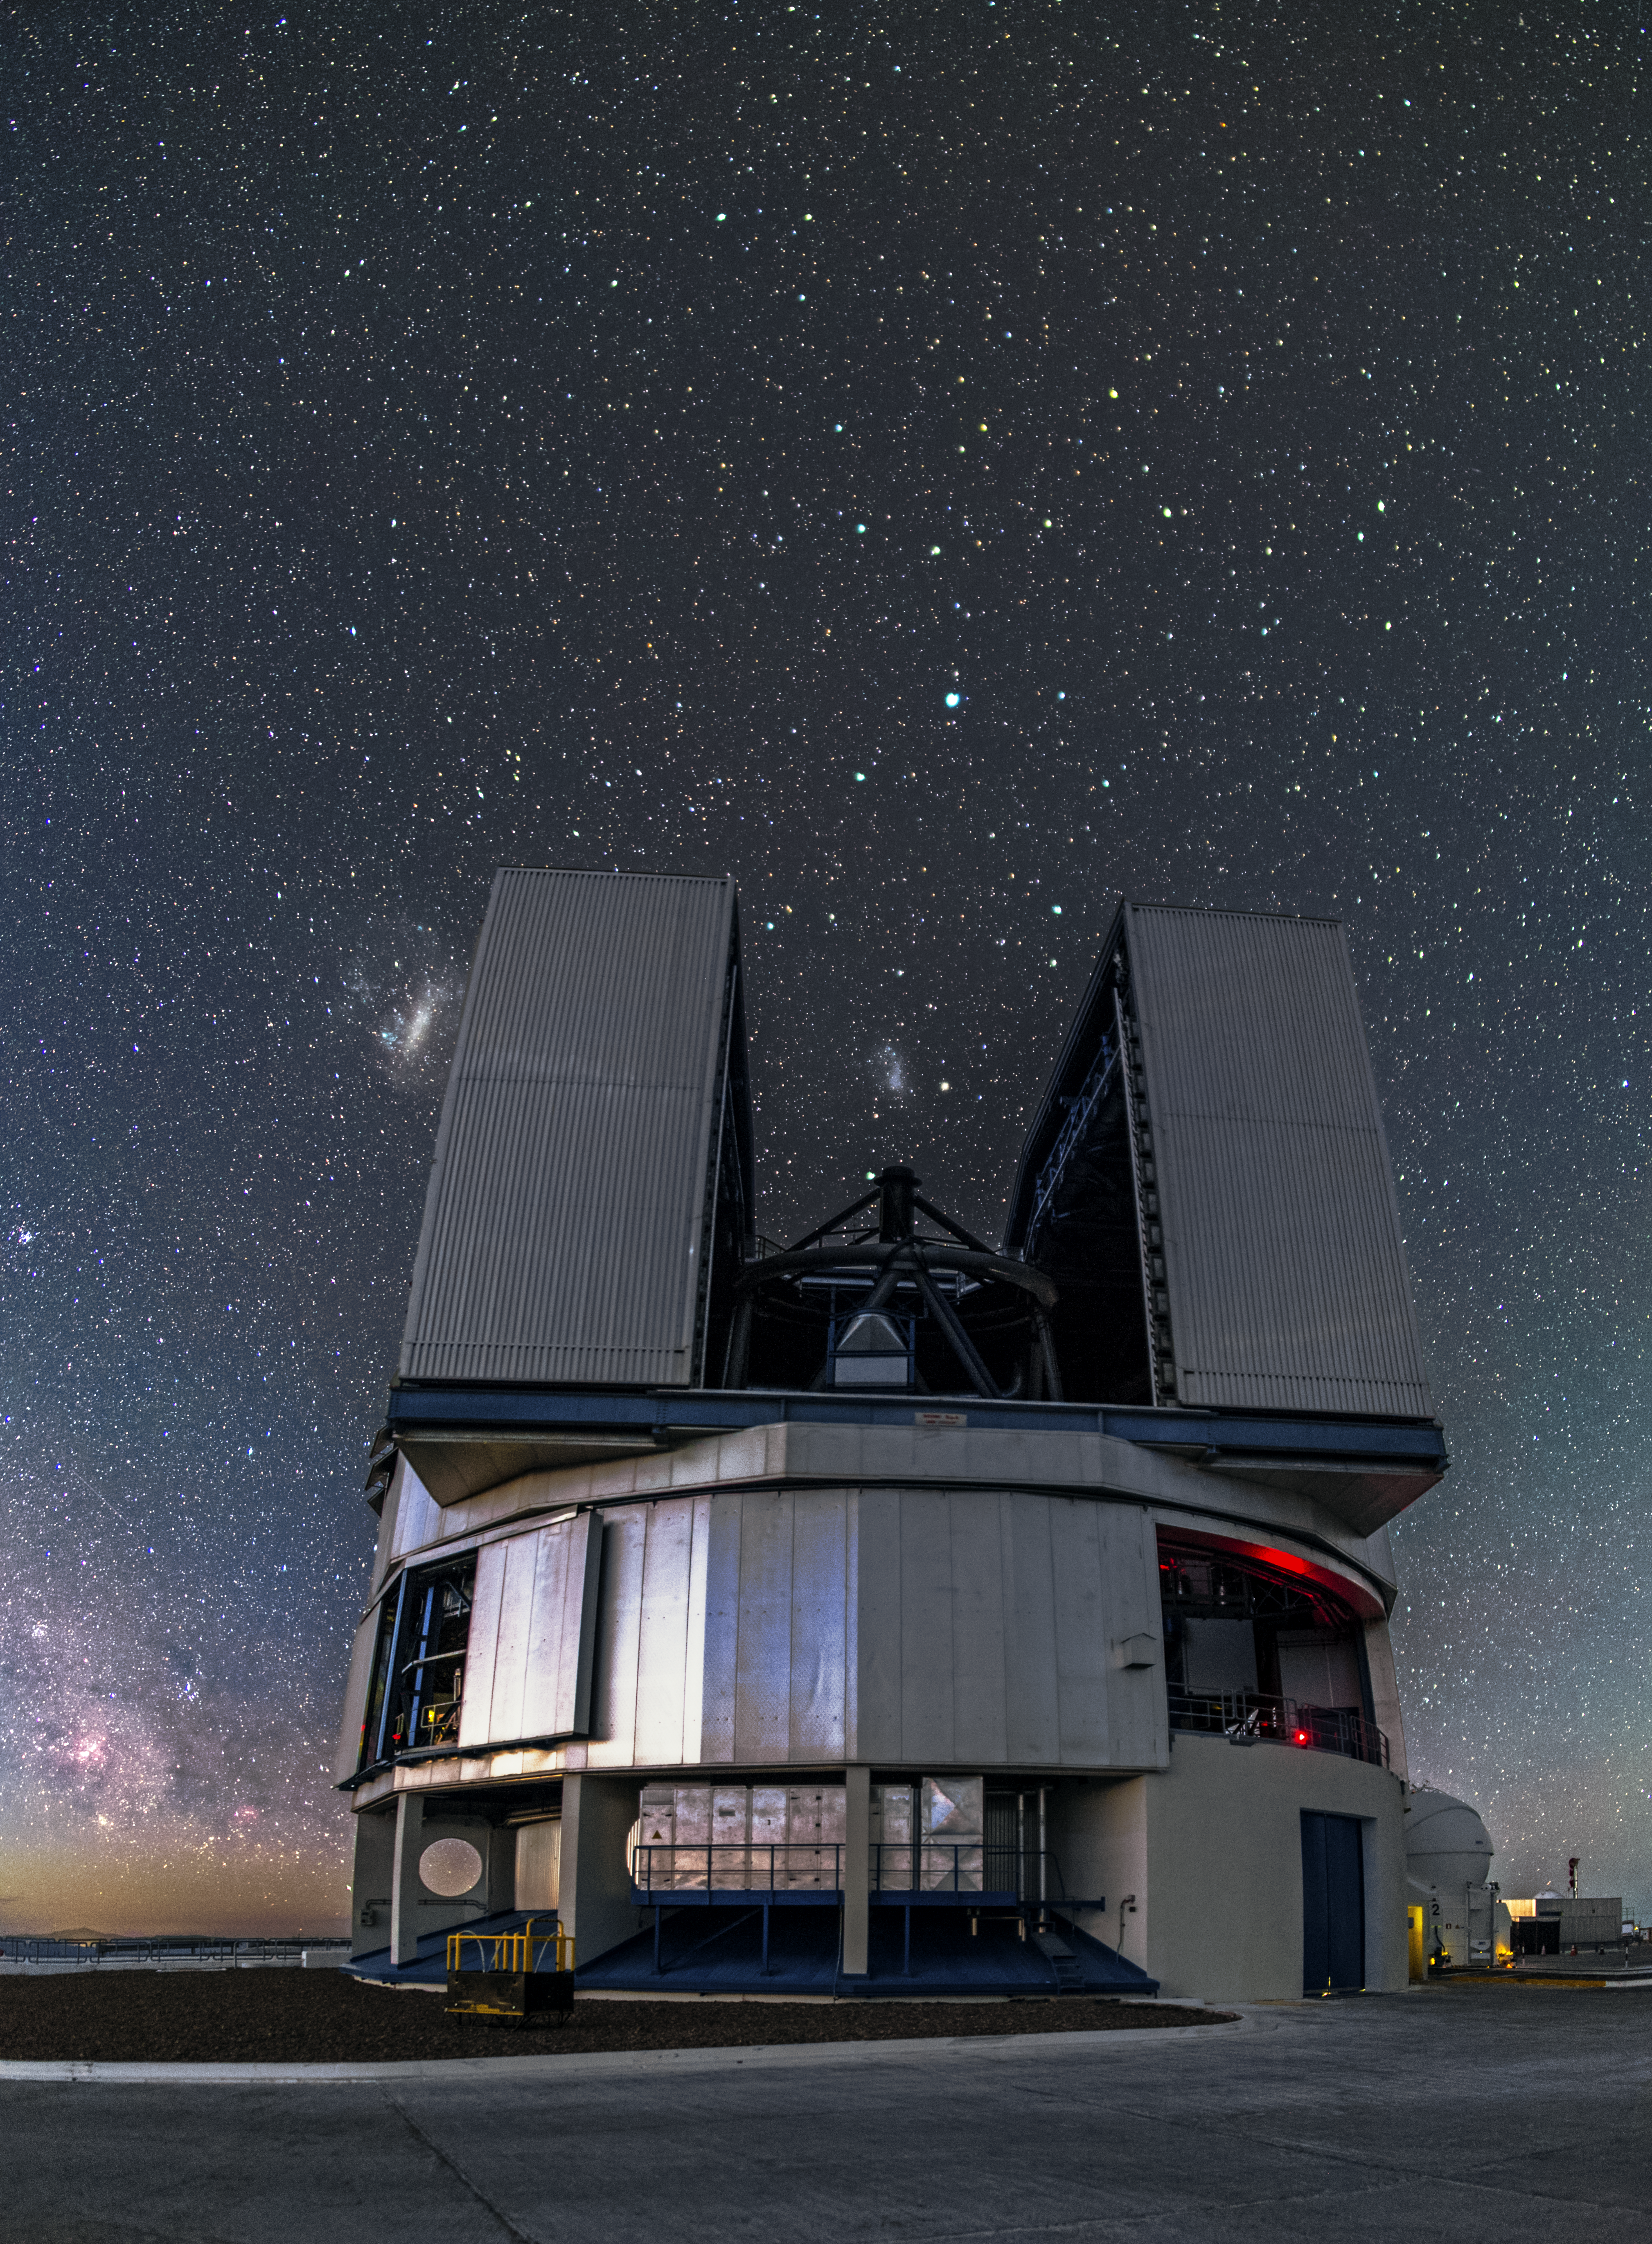

VLT and a field of stars

The VLT stands proud against a backdrop of stars. The Large Magellanic Cloud can be seen just off the top left of the telescope's enclosure.

Credit: A. Tudorica/ESO